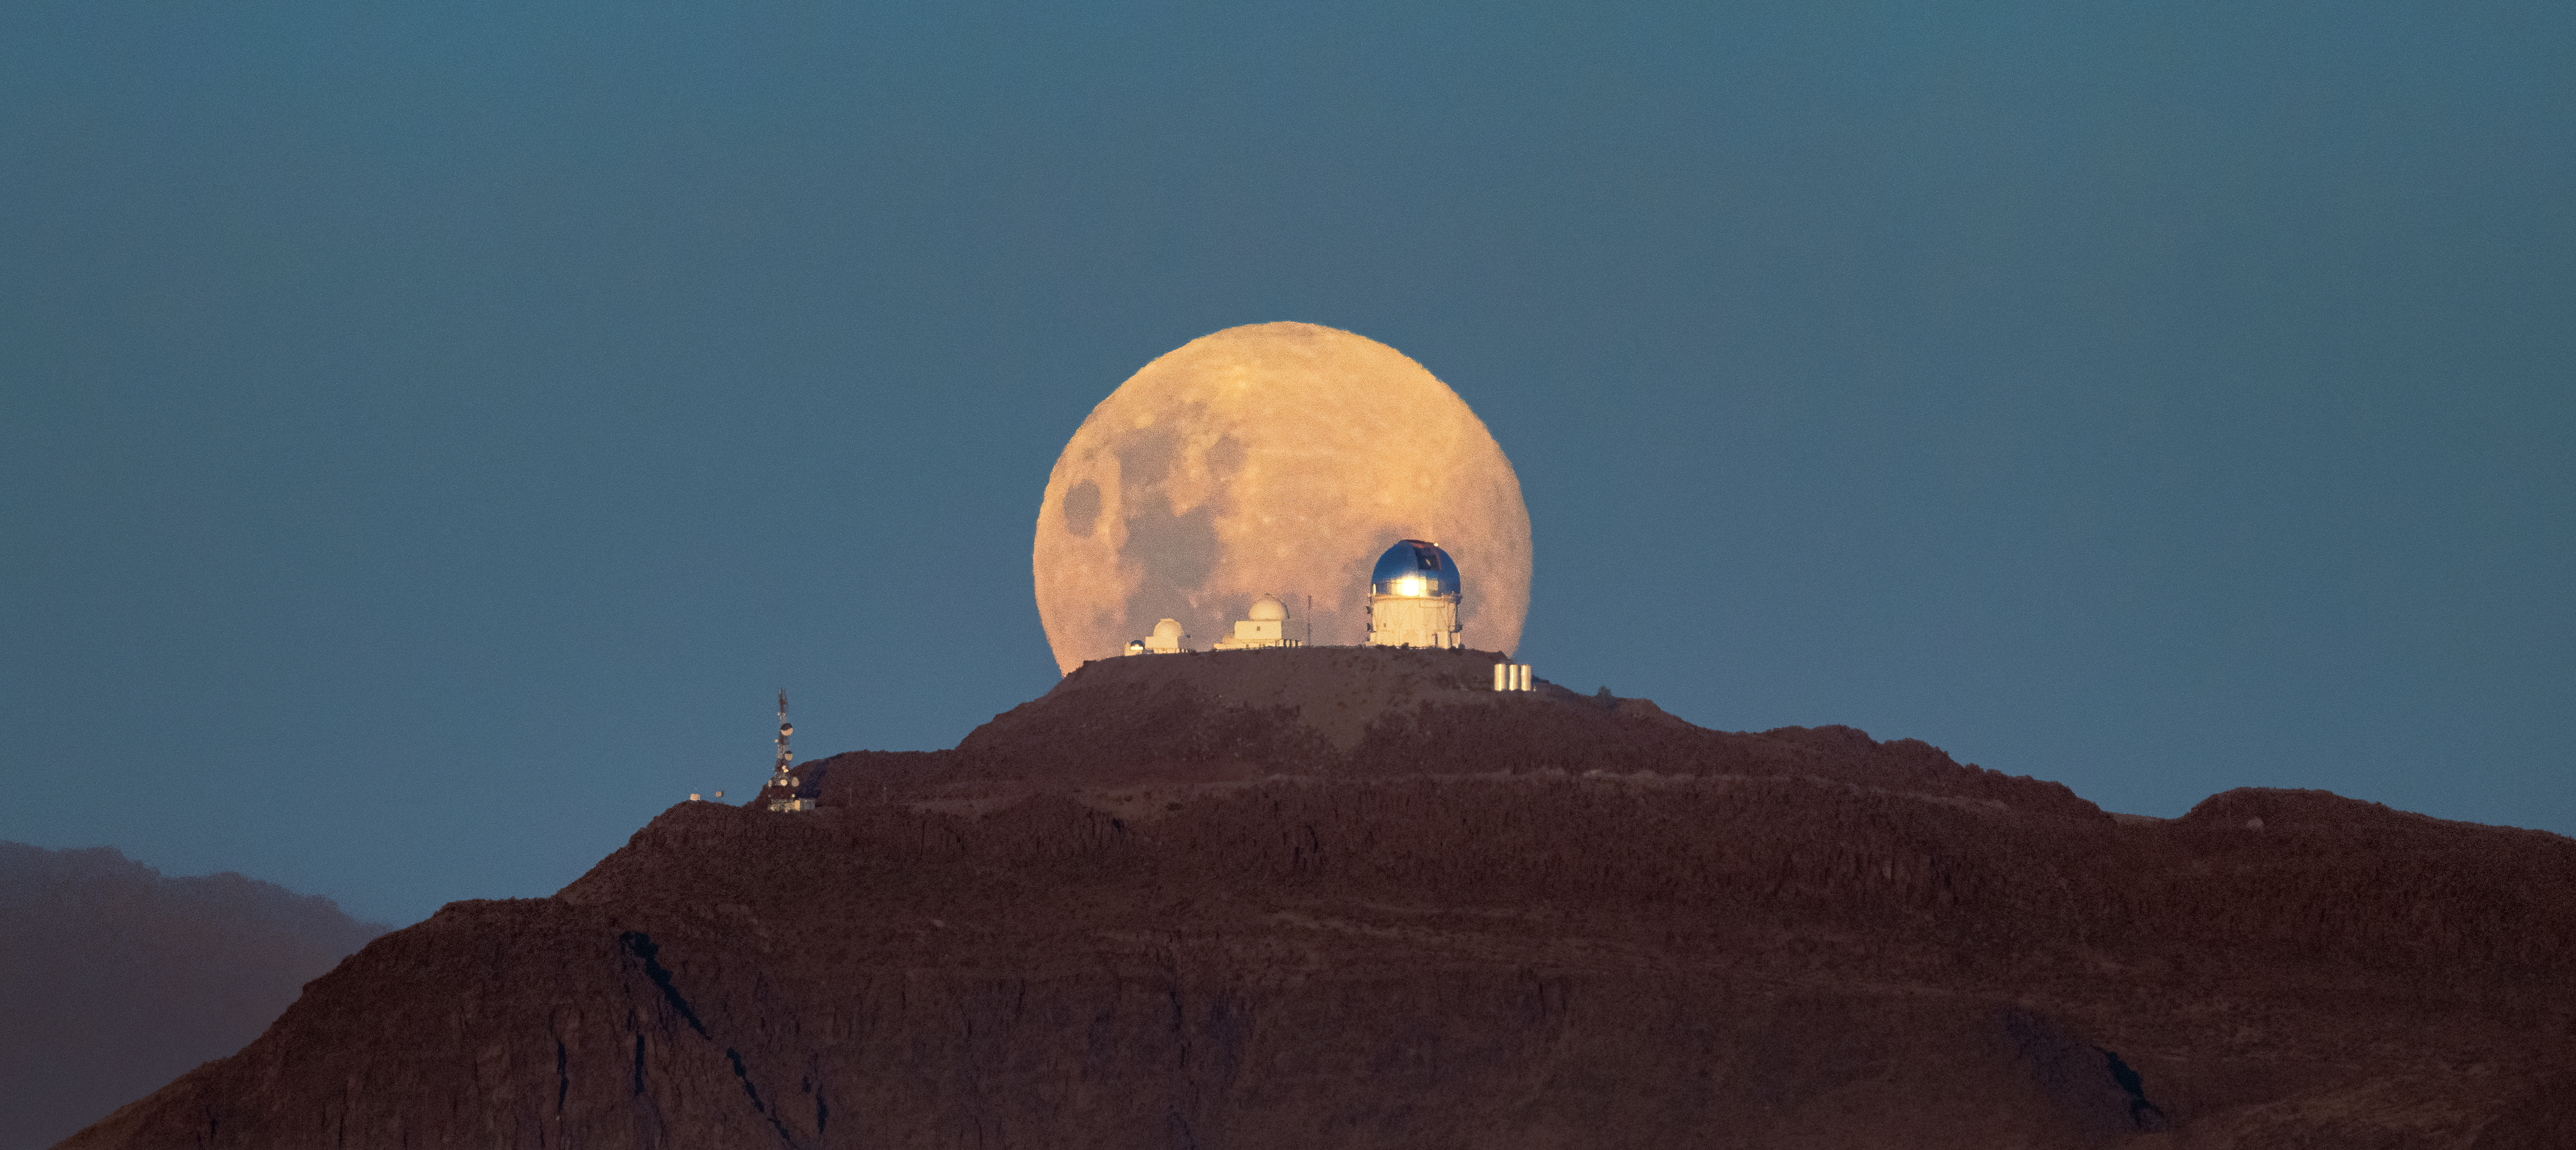

A Cerulean Moonrise over CTIO

Another night of observing begins at the U.S. National Science Foundation Cerro Tololo Inter-American Observatory (CTIO) in the Chilean Andes, a Program of NSF NOIRLab. The Moon appears massive as it rises above the SMARTS–GSU 0.9-meter Telescope on the left, the SMARTS–GSU 1.5-meter Telescope in the center, and the Víctor M. Blanco 4-meter Telescope on the right. Both the SMARTS-GSU telescopes are operated by the Georgia State University Research Foundation.

Since ancient times the Moon has been recorded to appear larger when it rests near the horizon. Although some camera lens magic is at work in this Image of the Week, this is a real phenomenon that humans experience, known as the Moon illusion. It is entirely an optical illusion produced by the human brain! To prove the Moon is not actually bigger when it’s near the horizon, extend your thumb towards the Moon when it is high in the sky. The Moon will be around the size of your thumbnail. When the Moon sets or rises, making it appear larger, extend your thumb again towards it and you will find it is still the size of your nail. While there is no definitive explanation yet for why the brain interprets the Moon as larger when it is closer to the horizon, there are many factors that contribute to the illusion. For example, when the Moon is lower in the sky and peeking behind mountains or buildings the brain can perceive the Moon to be closer because of our familiarity with these structures.

You can see a second photo of this viewpoint with the Moon higher above the horizon here. This photo was taken by Hernán Stockebrand, a NOIRLab Audiovisual Ambassador.

Credit: CTIO/NOIRLab/NSF/AURA/H. Stockebrand